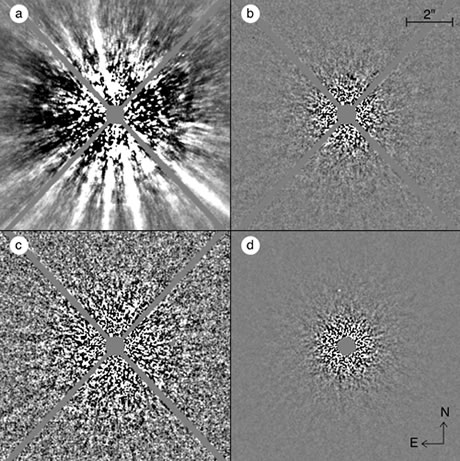

Illustration of the speckle noise attenuation process achieved by ADI

Illustration of the speckle noise attenuation process achieved by ADI. Panel (a) shows a typical image after subtraction of an azimuthally symmetric median intensity profile; panels (b) and (c) both show, with a different intensity scale, the same image after ADI subtraction; and panel (d) shows the combination of 117 such speckle-subtracted images. The faint point source visible in panel (d) at (2.43", 7.3º) is 1 million times fainter than the star.

Credit: International Gemini Observatory/NOIRLab/NSF/AURA